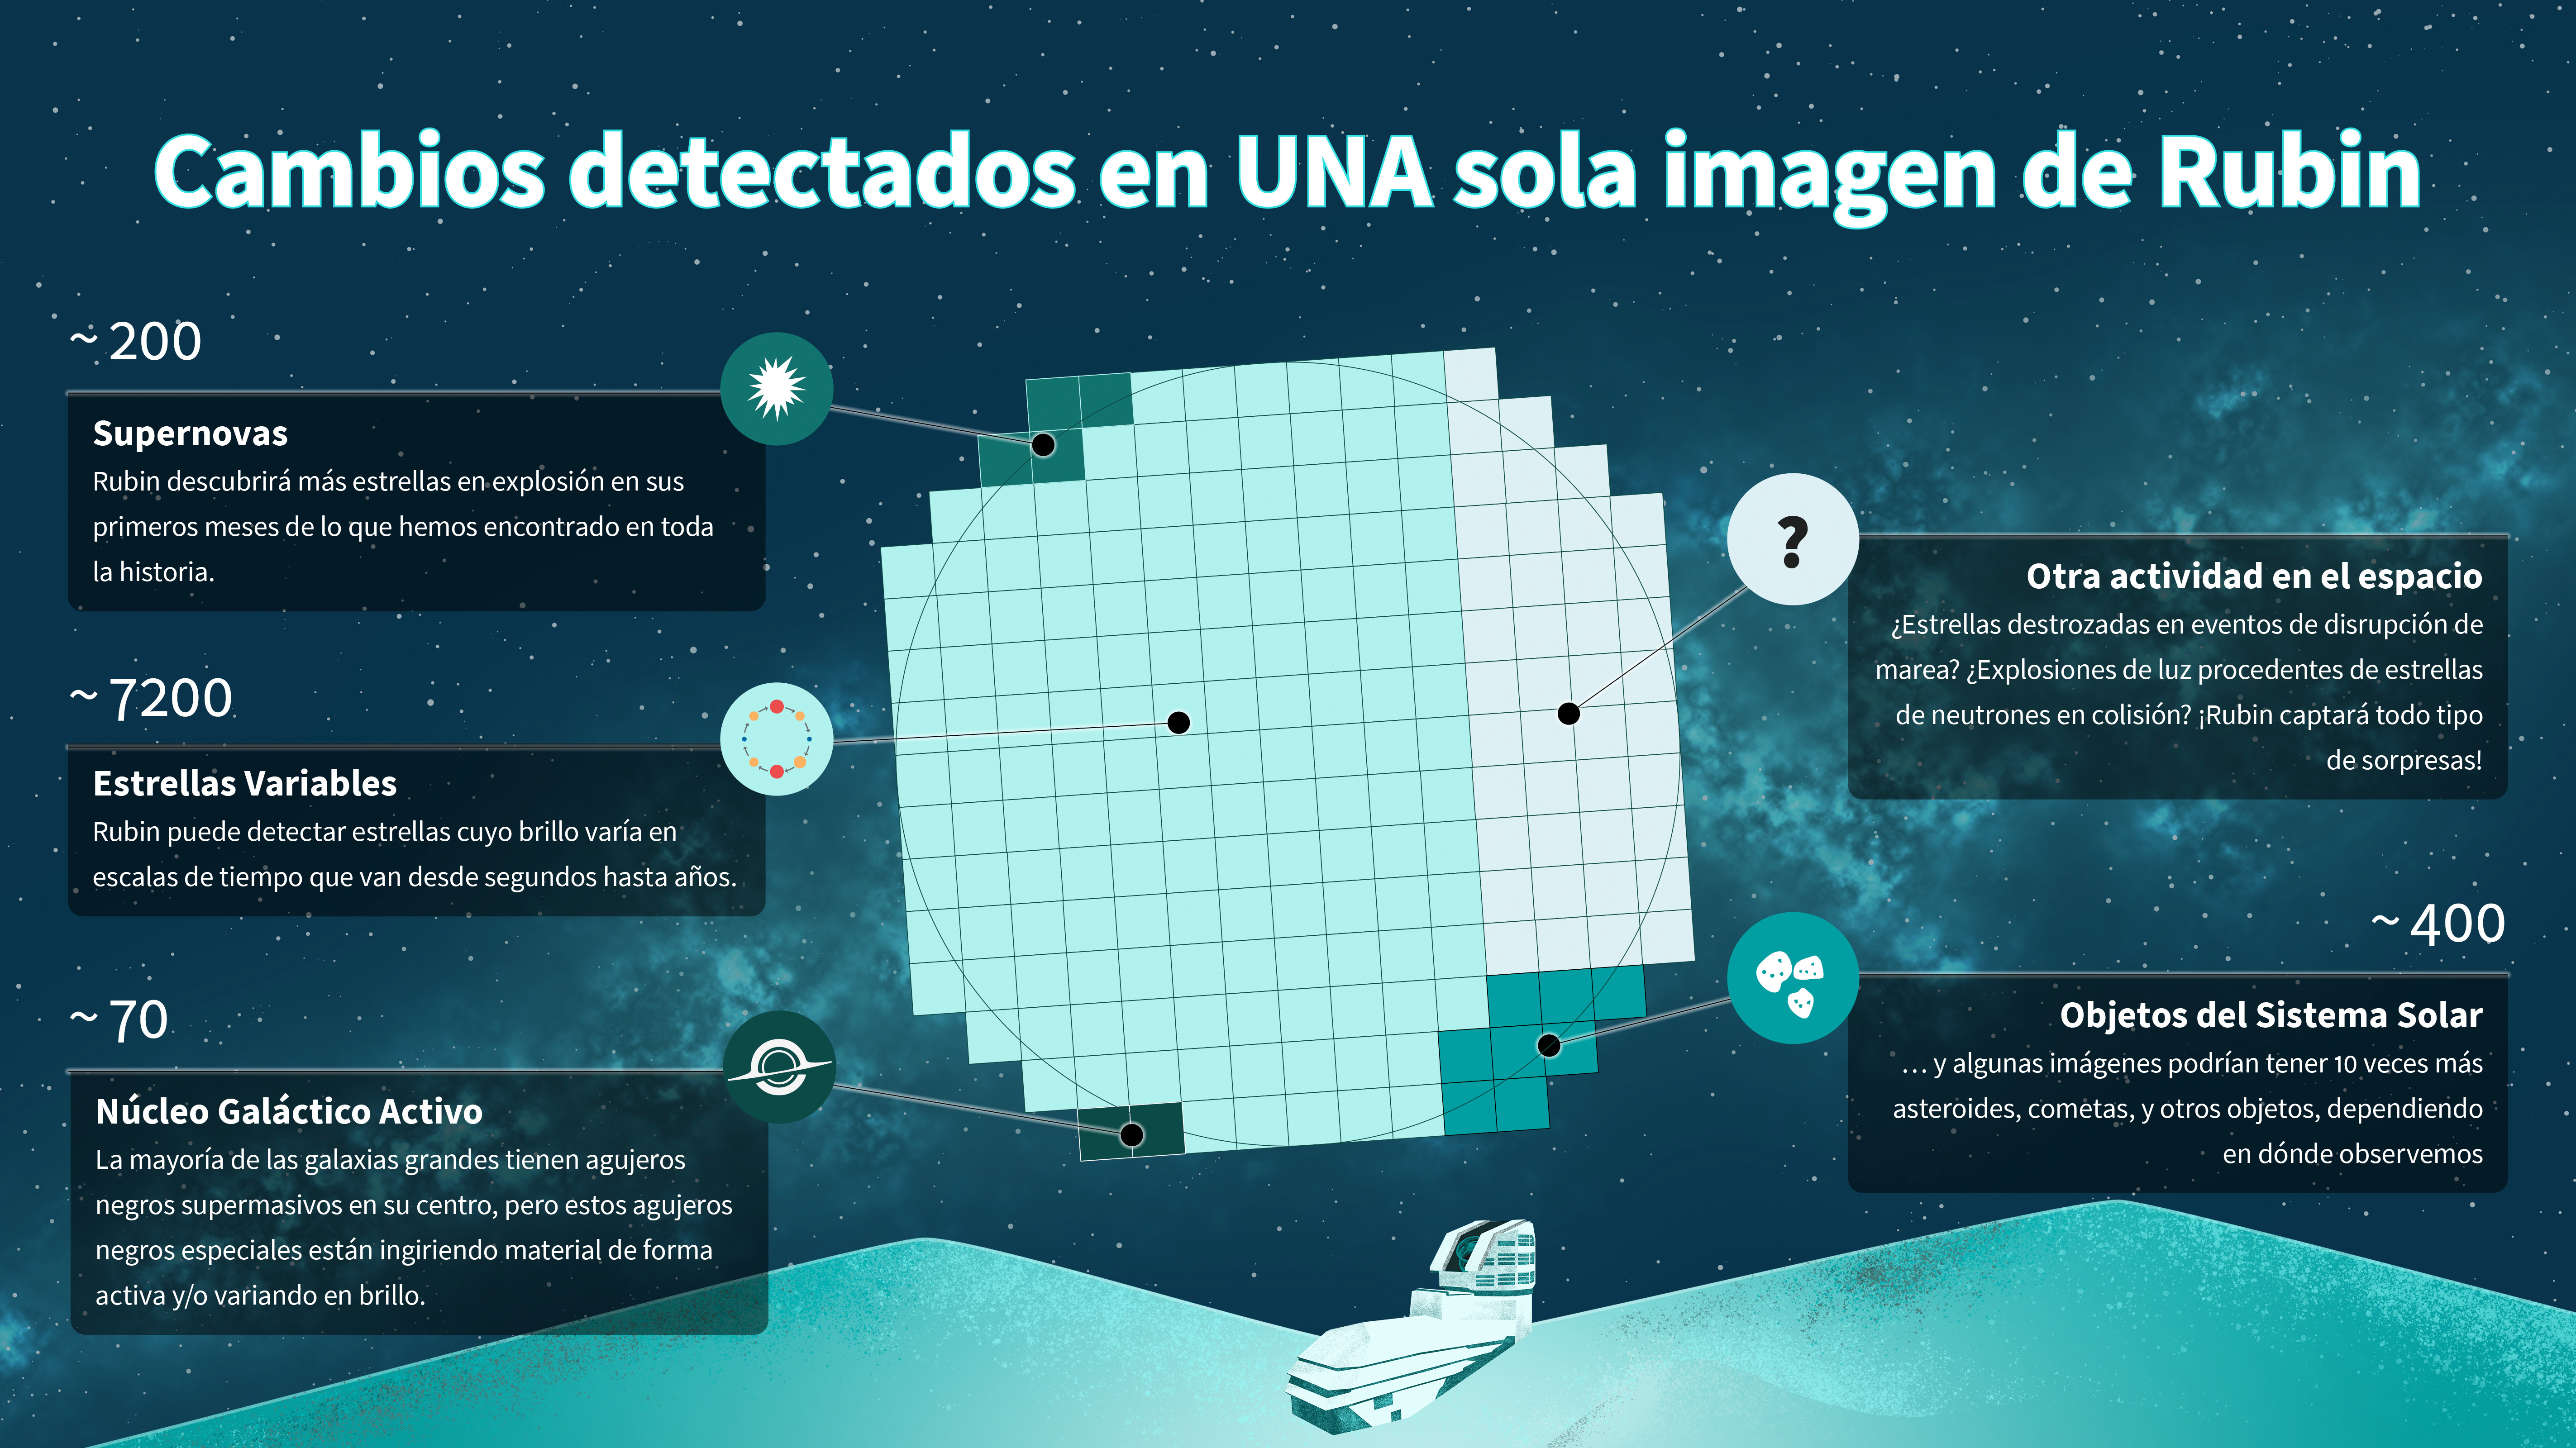

Rubin Alert Types Infographic (ES version)

Credit: NSF–DOE Rubin Observatory/NOIRLab/SLAC/AURA